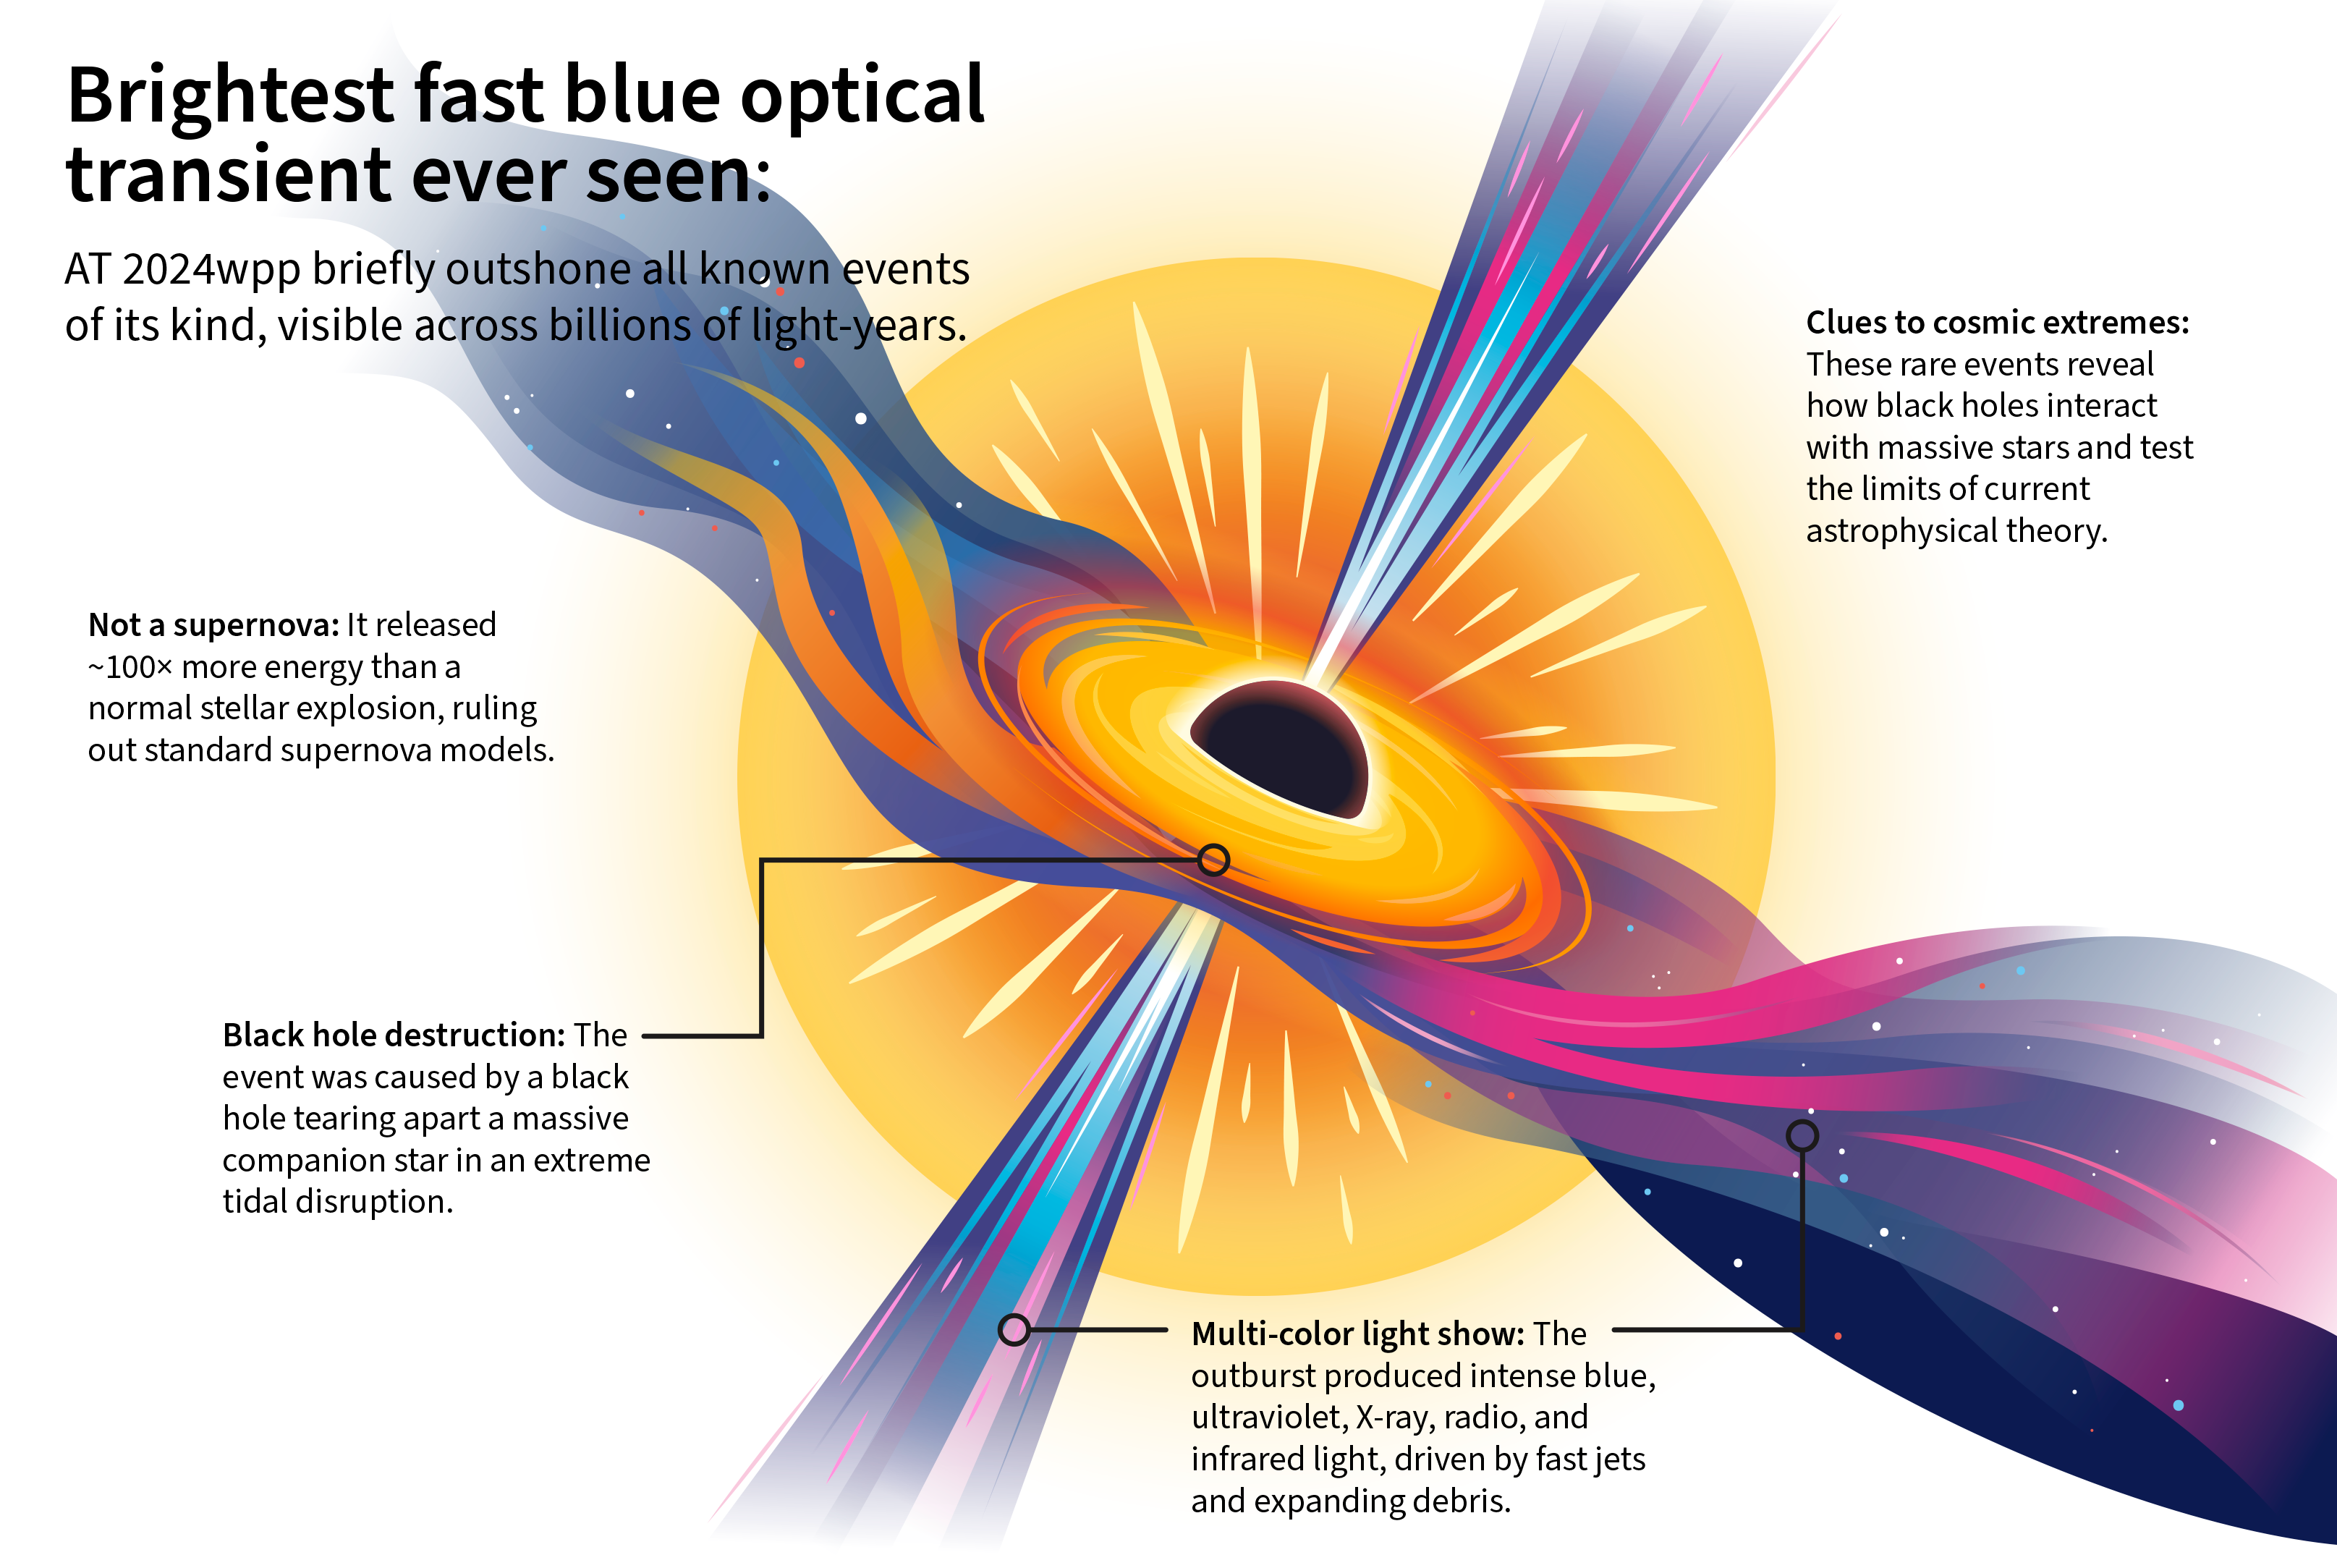

Most luminous fast blue optical transient infographic

This infographic depicts AT 2024wpp, the brightest fast blue optical transient (FBOT) ever seen, and the likely mechanism behind its extreme power output.

This infographic is adapted from an original artist concept. See the original artwork in this press release.

Credit: NOIRLab/NSF/AURA/R. Margutti/P. Marenfeld